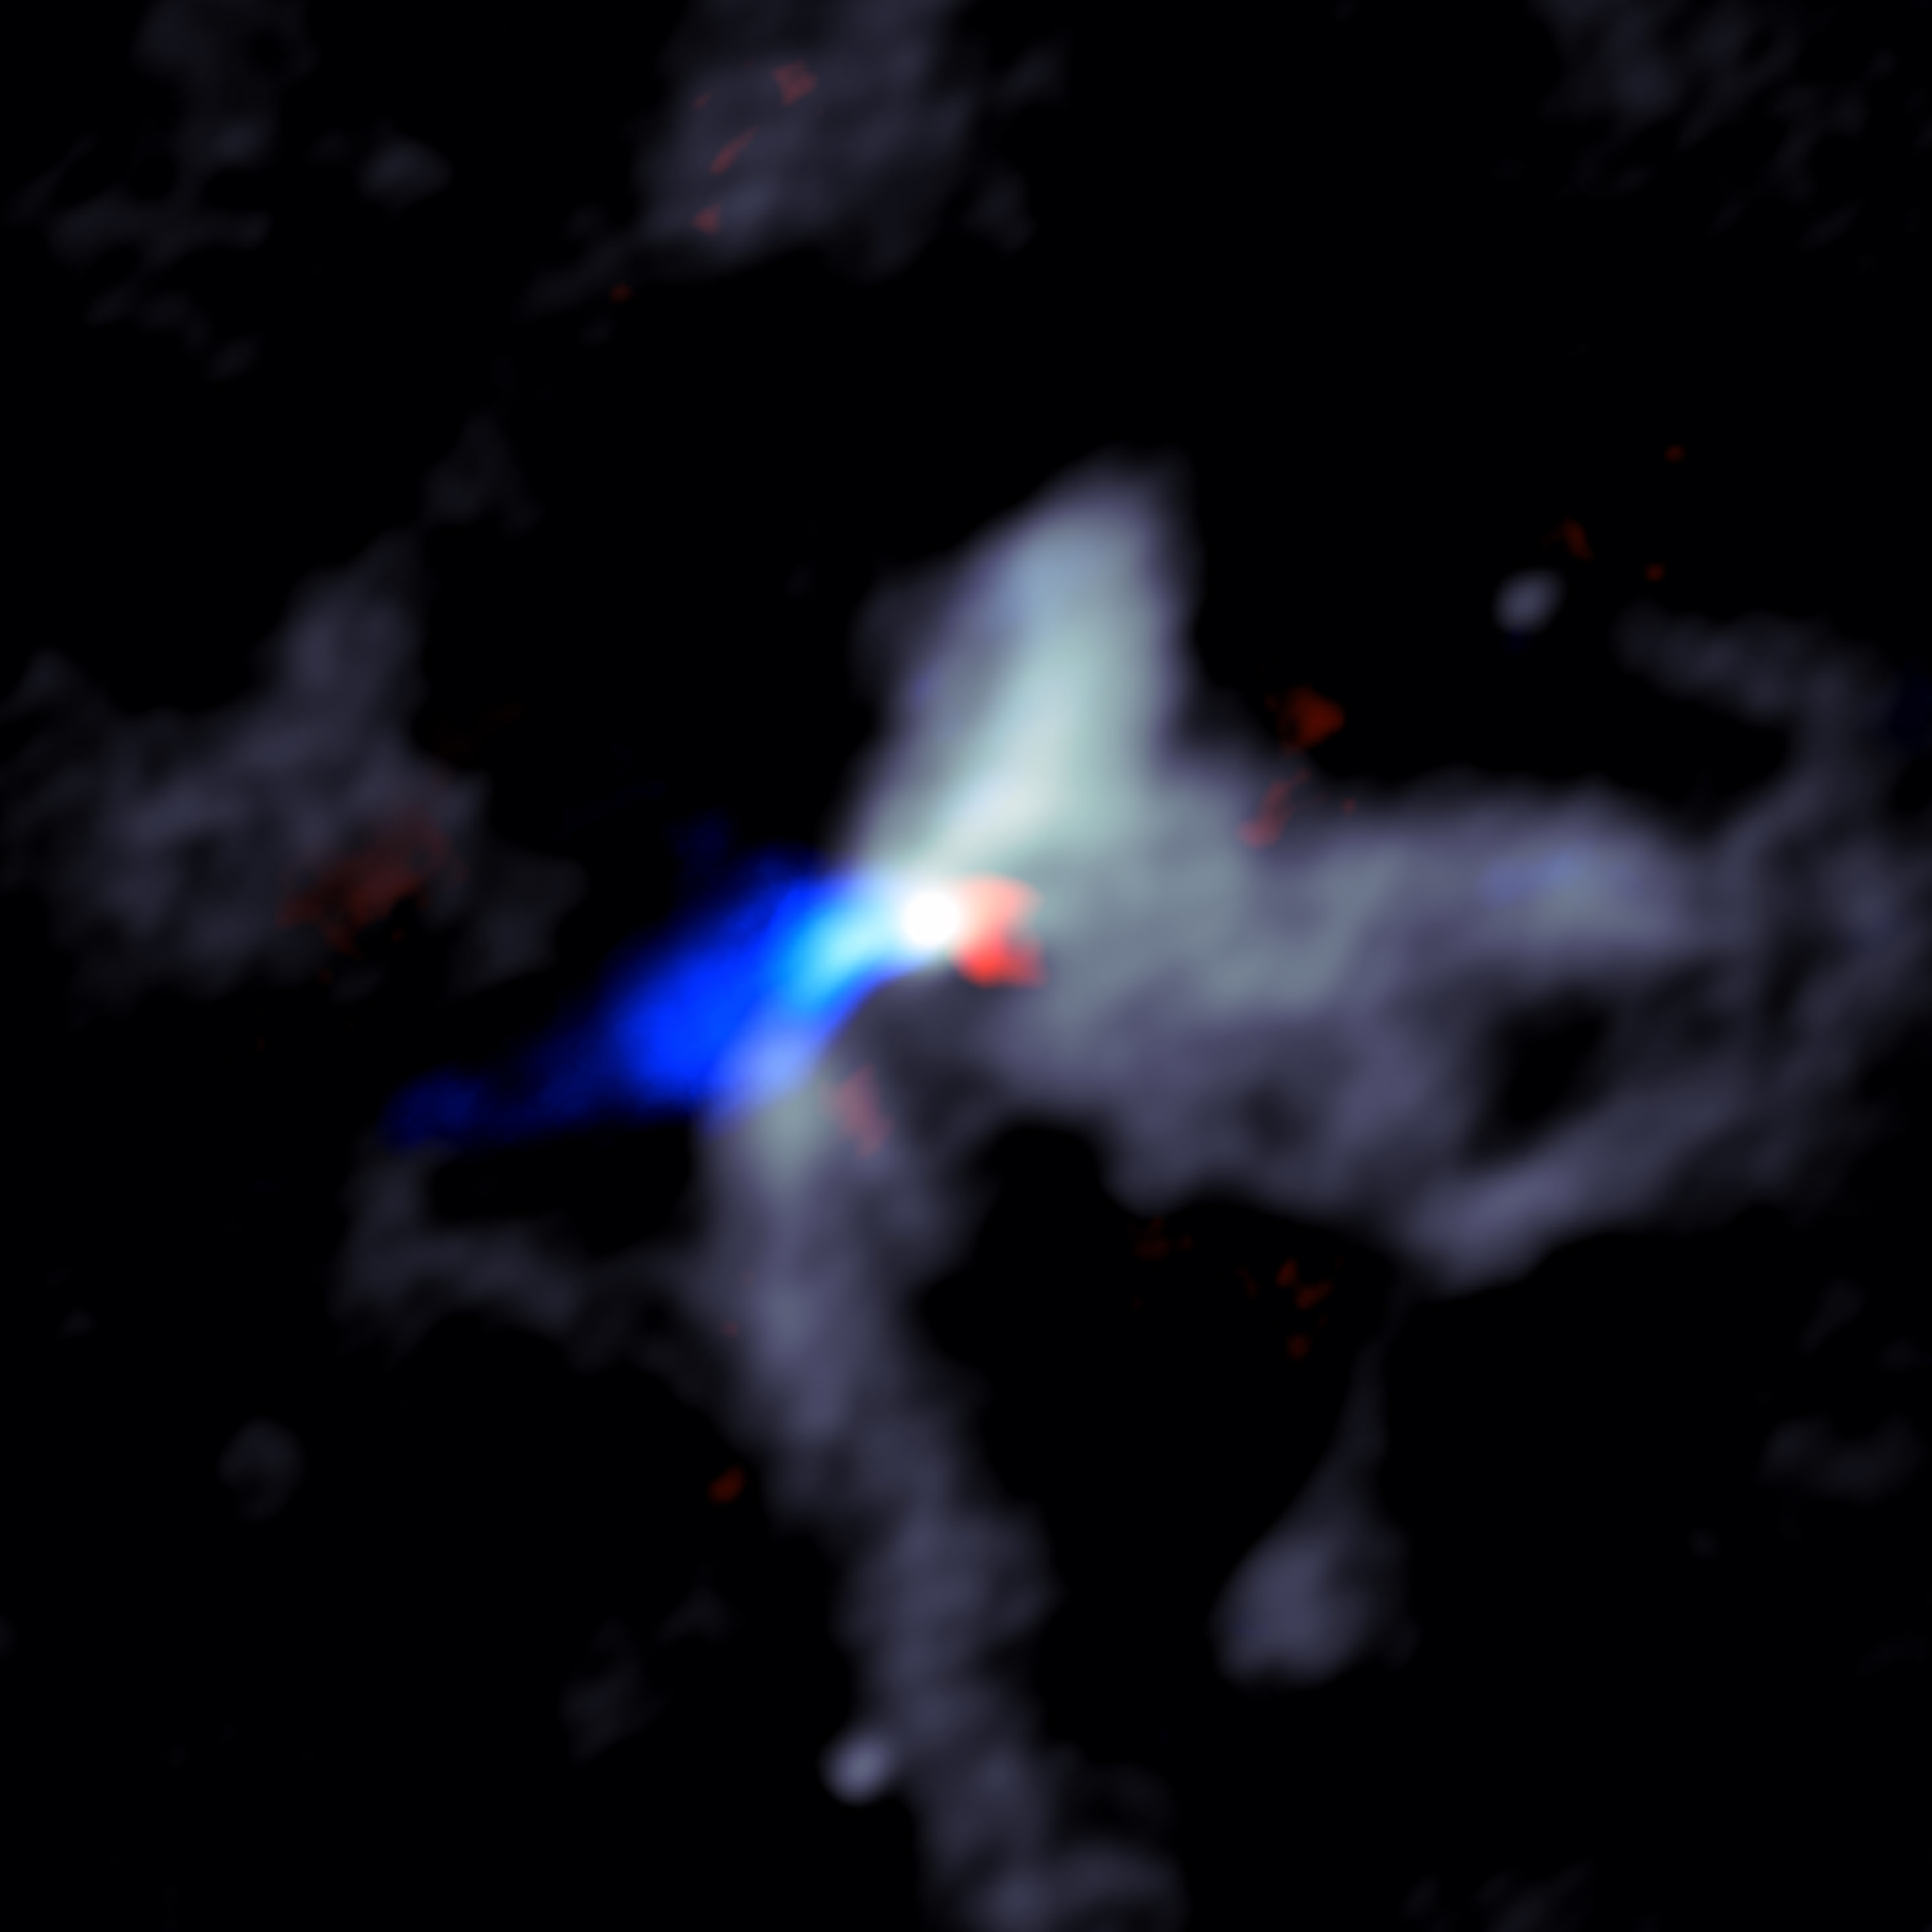

W51e8_cont_redblue_composite_cropped

ALMA image of the chaotic scene around a massive young protostar, in this case one called W51e8 . Grey shows dust close to the star, while the red and blue indicate material in the jets moving rapidly outward from the star. Red shows material moving away from Earth and blue material moving toward Earth.

Credit: Goddi, Ginsburg, et al., Sophia Dagnello, NRAO/AUI/NSF